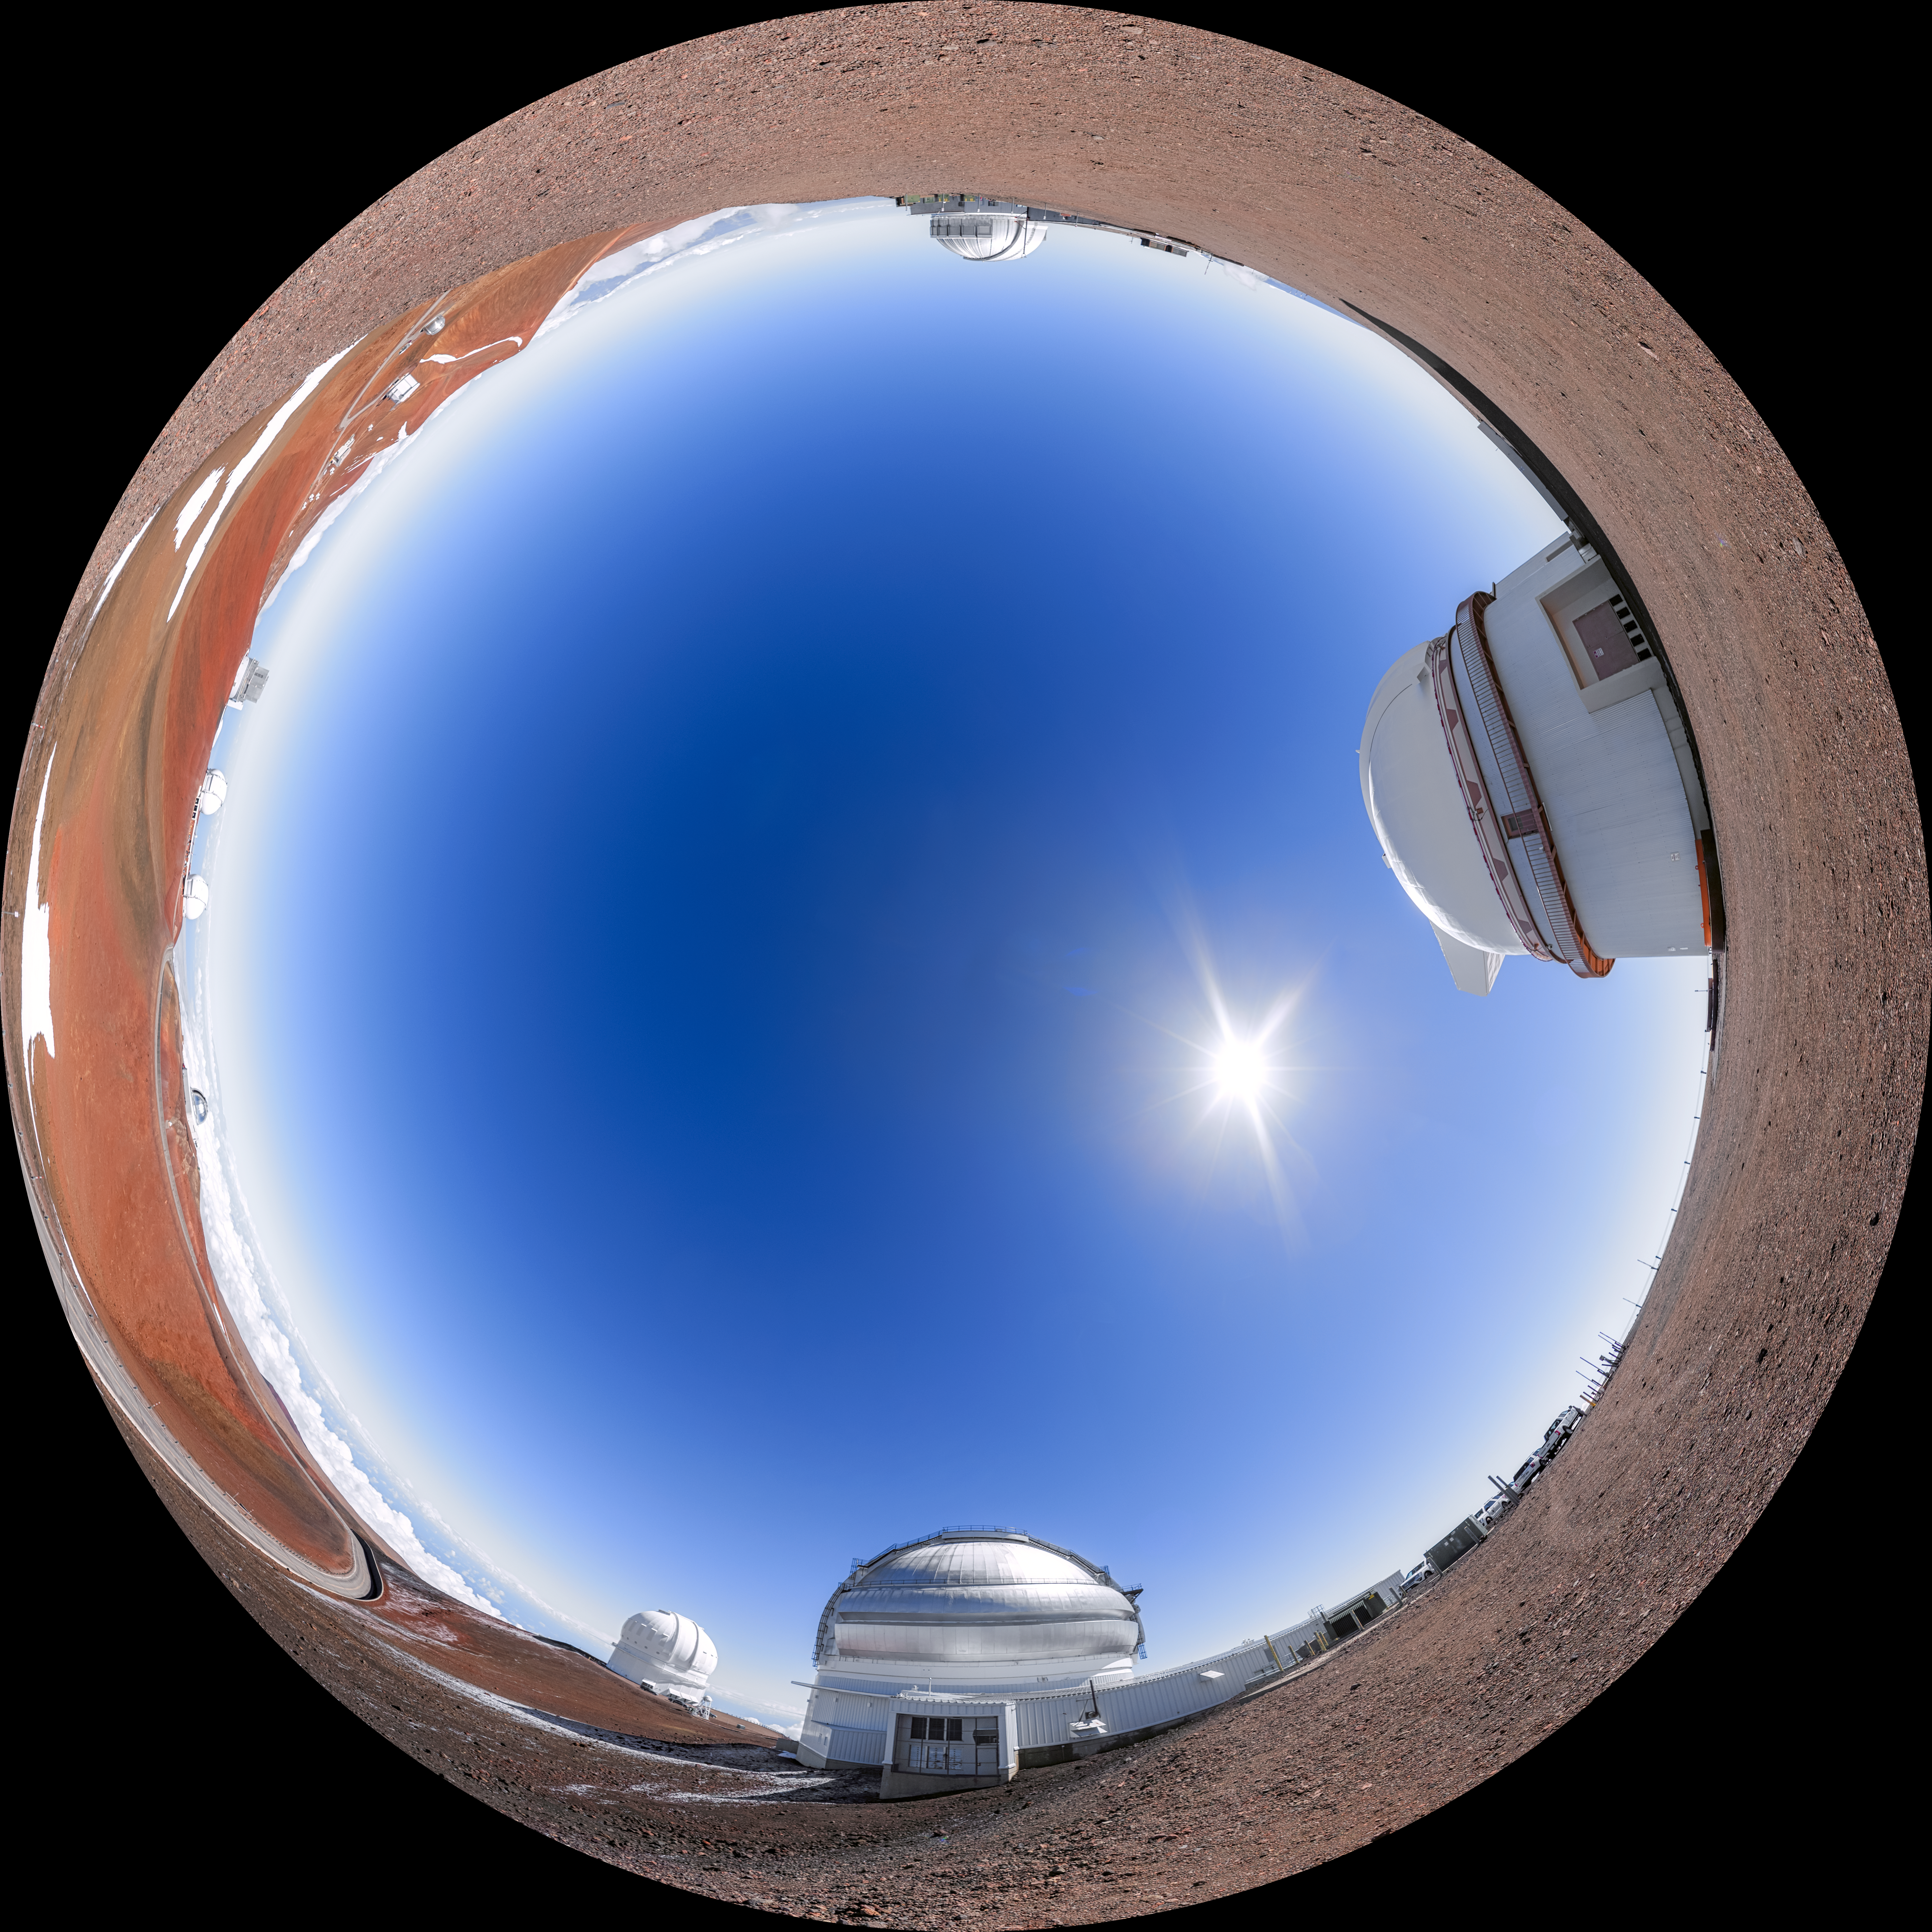

Gemini North Fulldome

A fulldome view of the telescopes near the summit of Maunakea in Hawaiʻi including Gemini North, the northern member of the International Gemini Observatory, operated by NSF NOIRLab.

A 360 panorama version of this image can be found here.

Credit: International Gemini Observatory/NOIRLab/NSF/AURA/P. Horálek